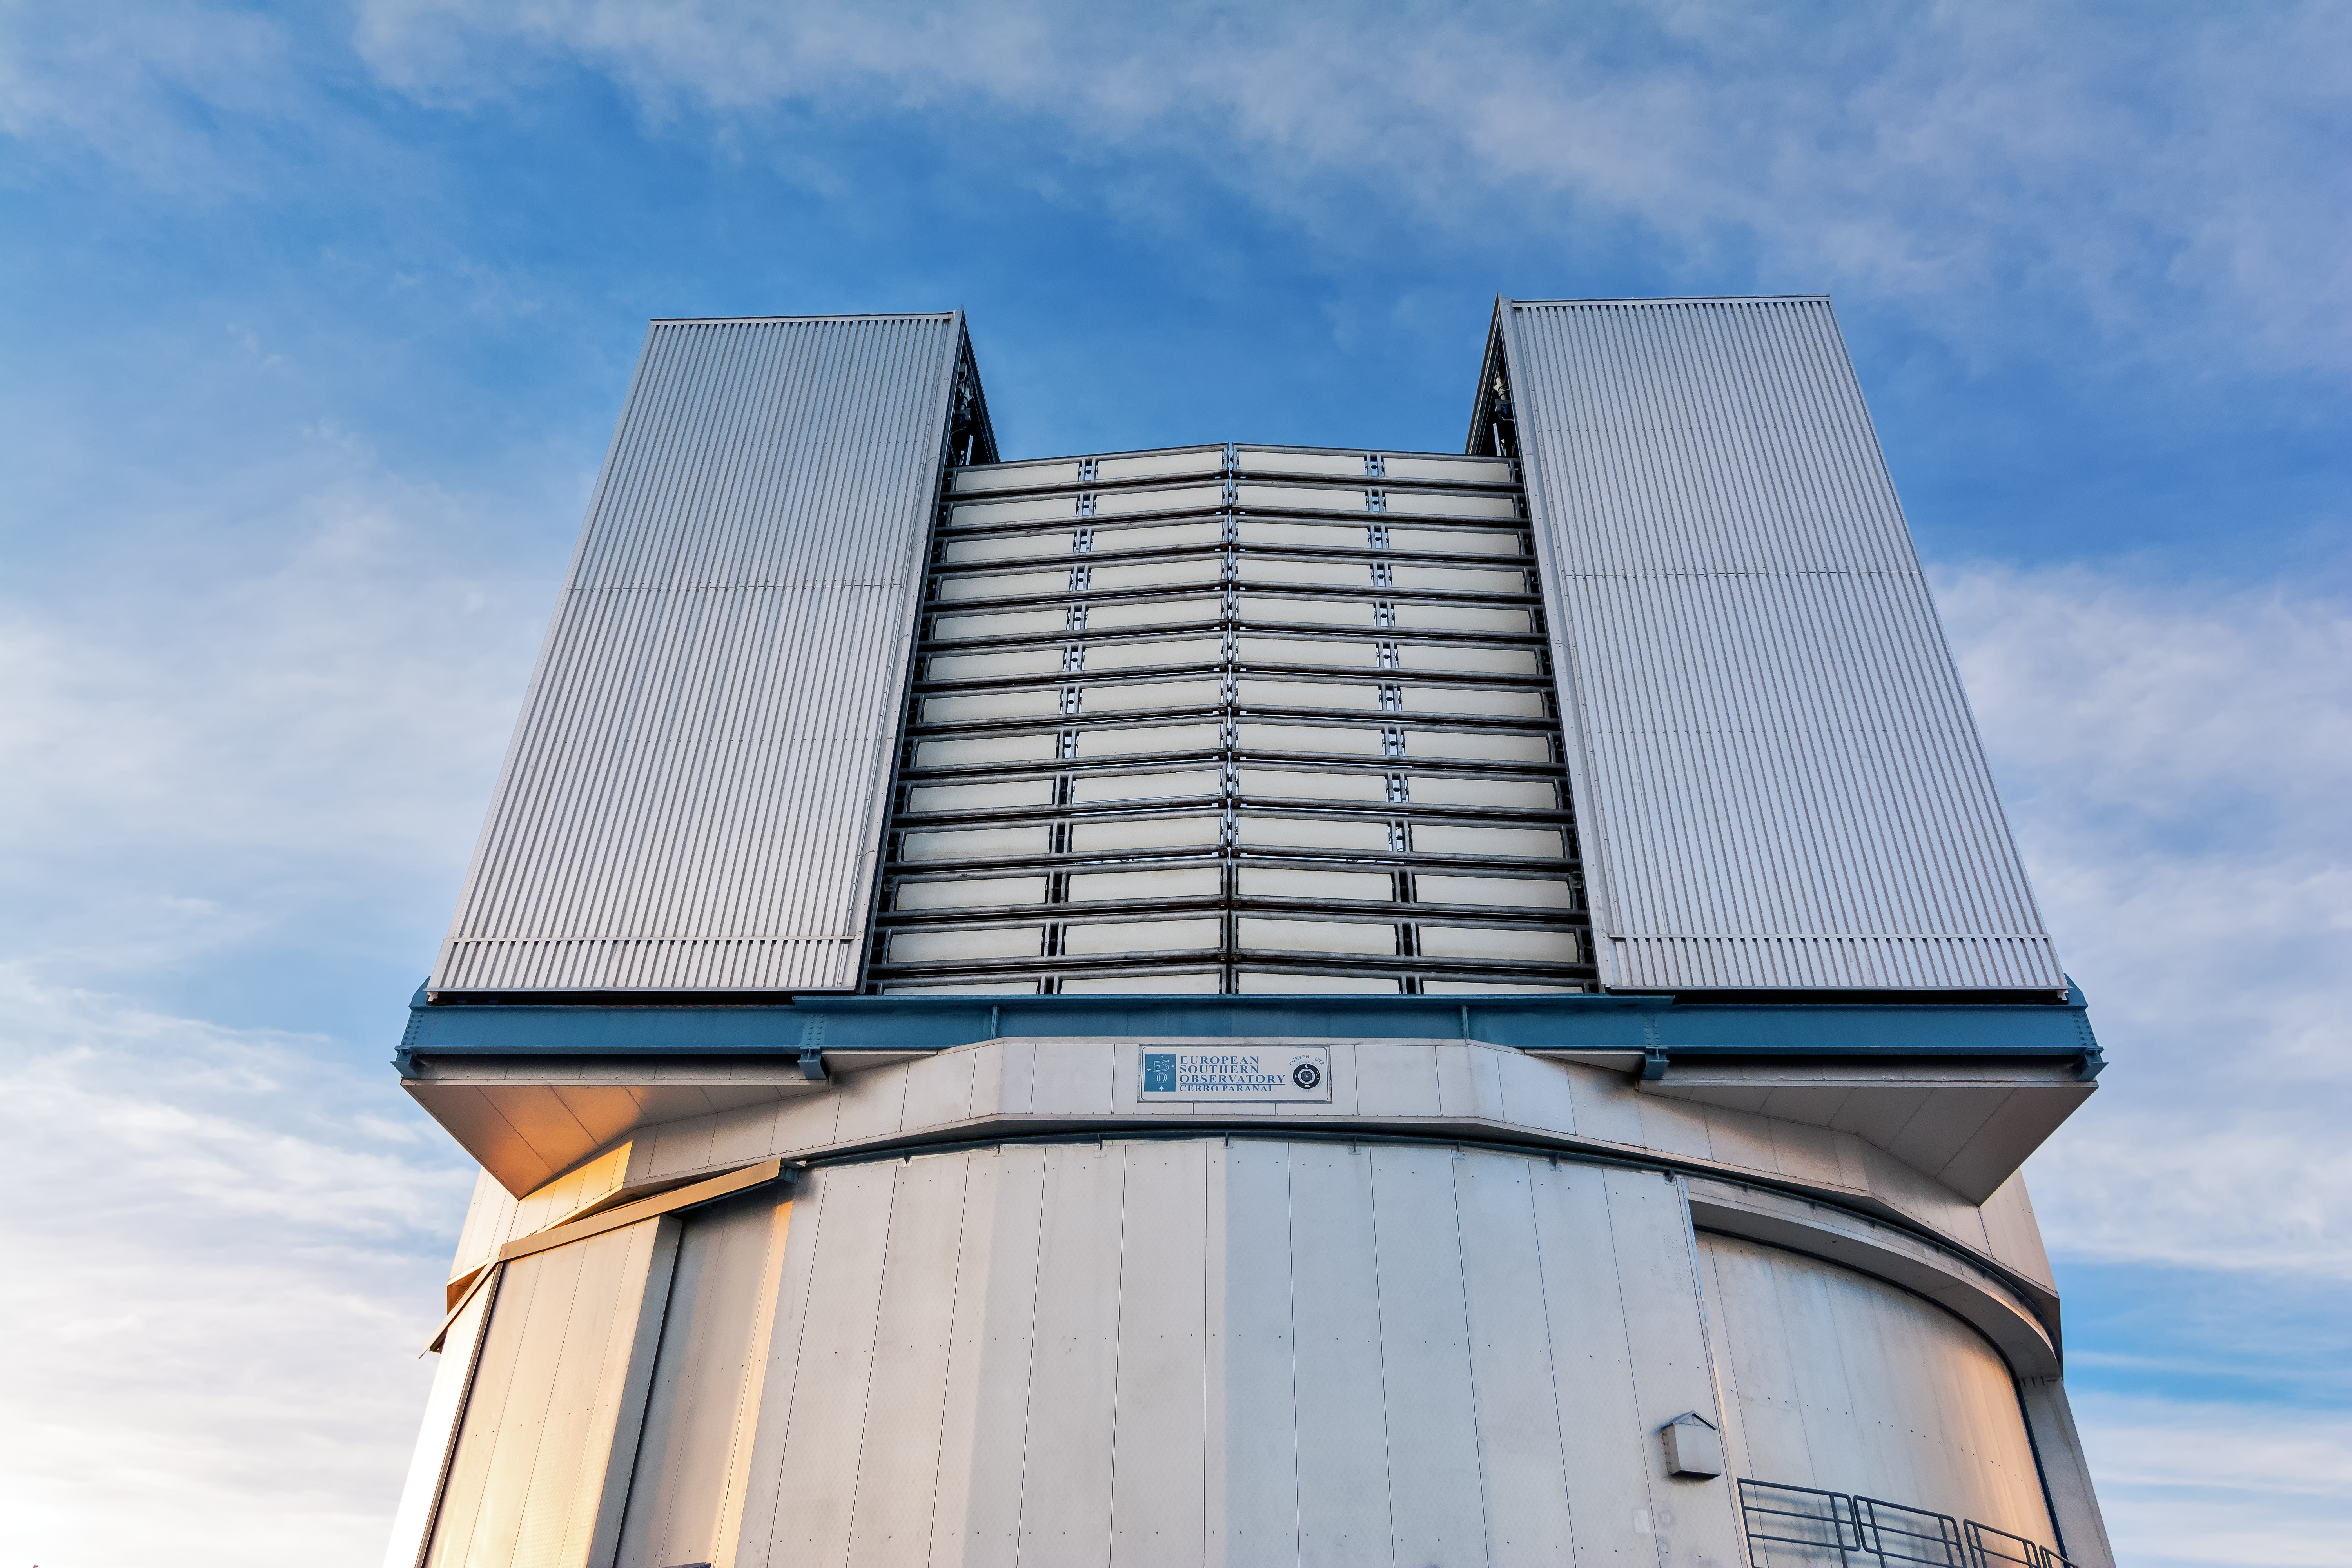

A dormant VLT Unit Telescope

The imposing figure of one of the VLT's Unit Telescopes.

Credit: M. Roselund/ESO